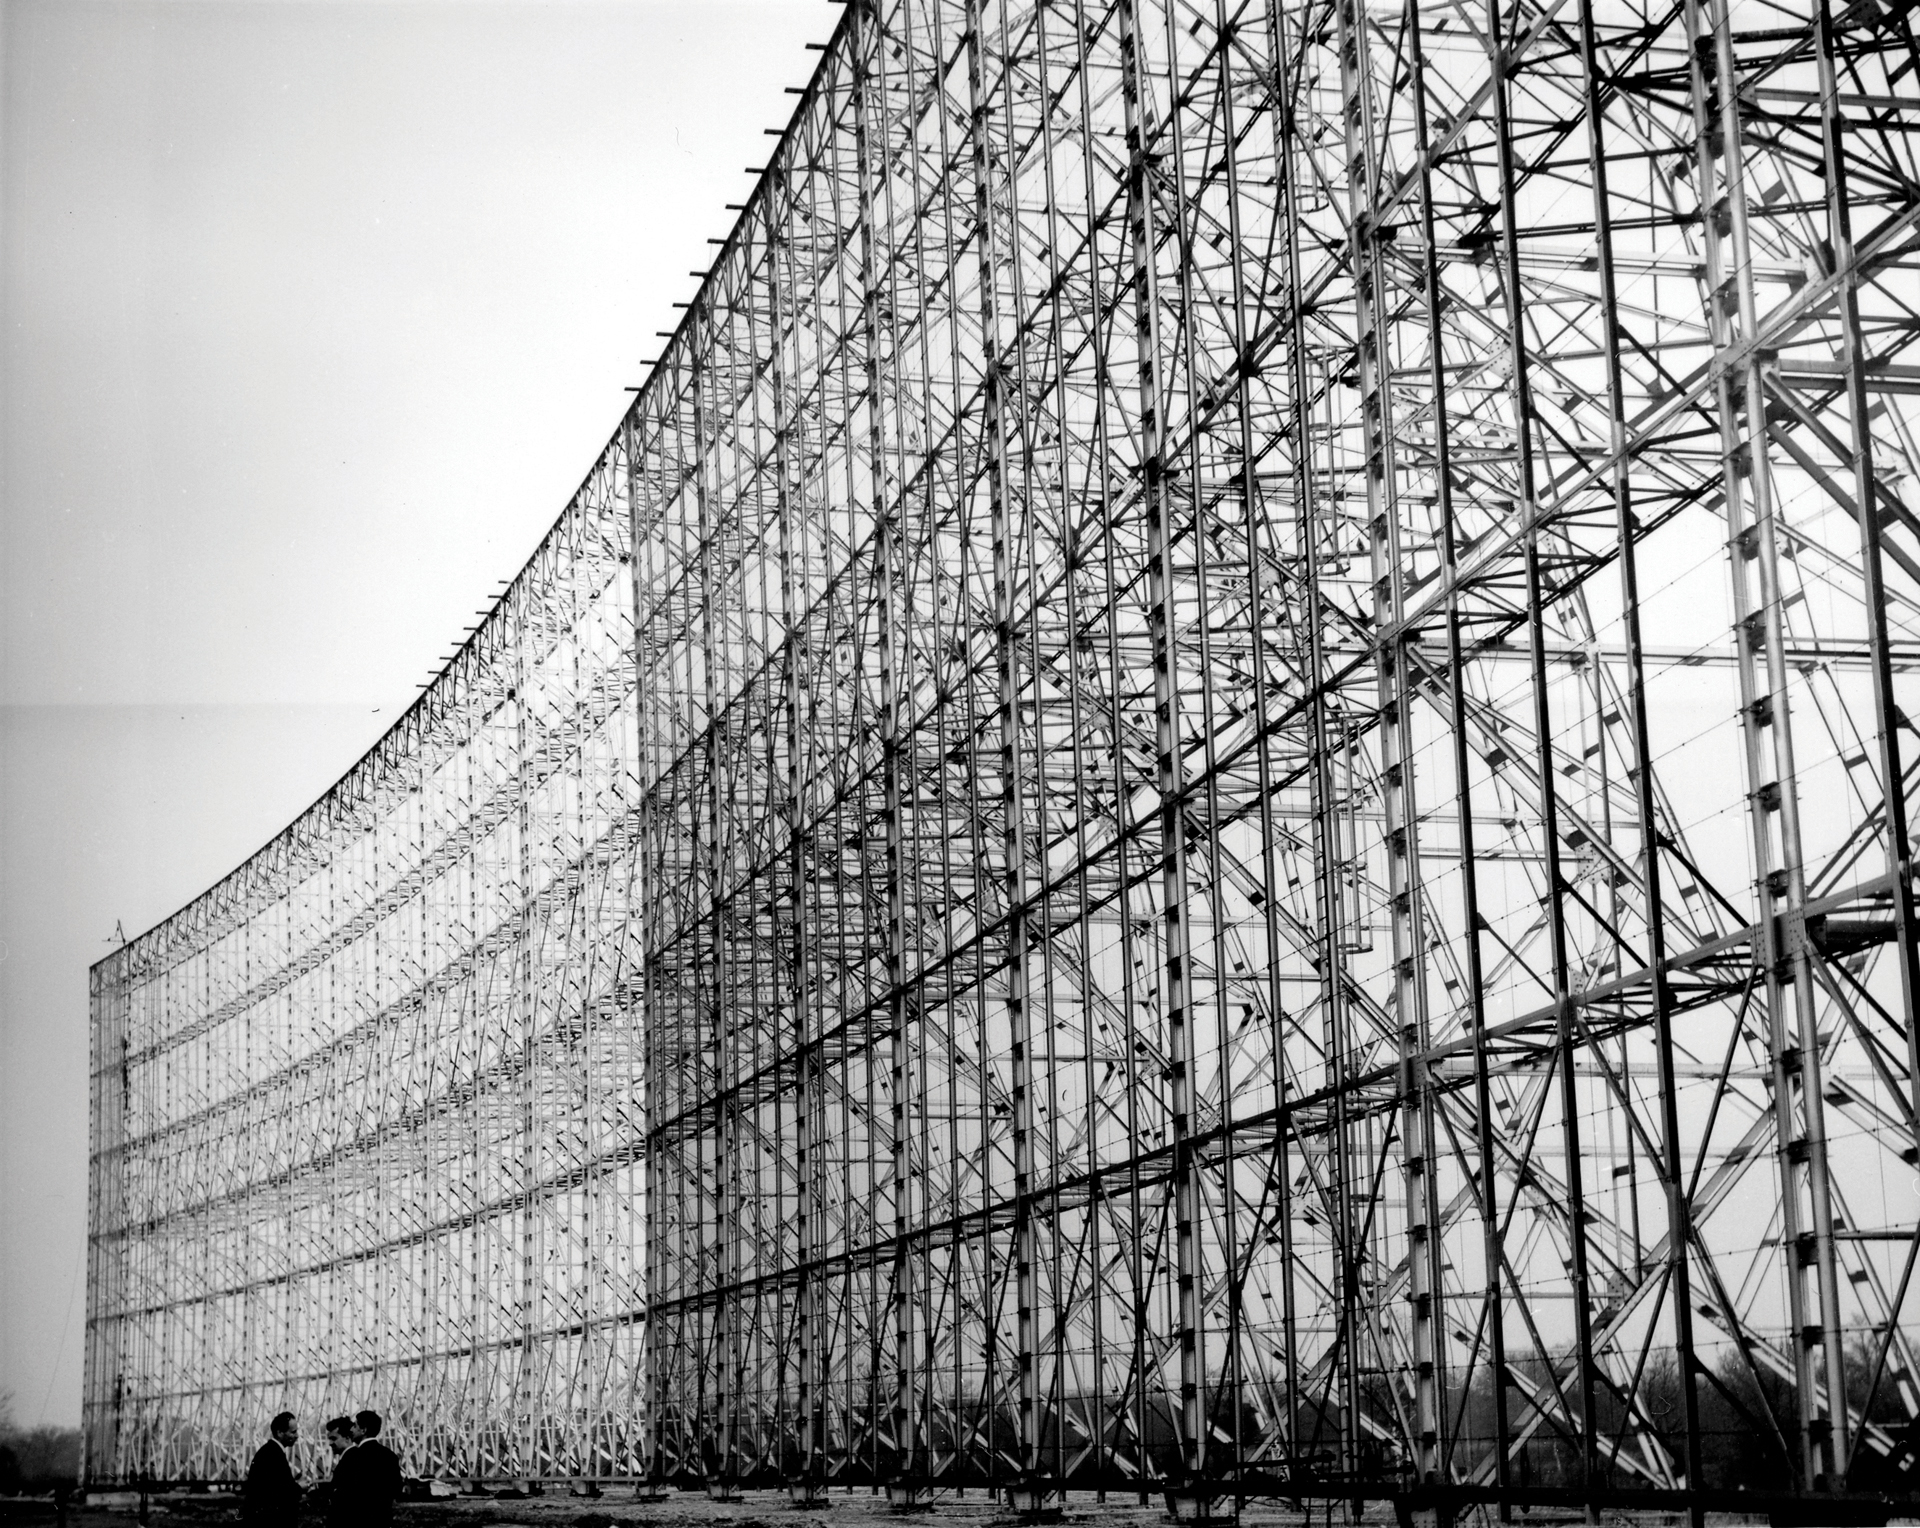

Giant Antenna in Nancay, France

In Nancay, France looms this enormous radio telescope. This portion of it is a section of a sphere that reflects the radio waves to a focus off to the left. It observes supernova remnants, star-forming regions, pulsars -- really, anything that a more familiar dish-shaped radio telescope can see. In 1973, this telescope worked with our 140-foot telescope to observe the chemistry of Comet Kohoutek 1973 XII. They discovered OH, hydroxide, in the comet's gaseous envelope.

Credit: NRAO/AUI/NSF